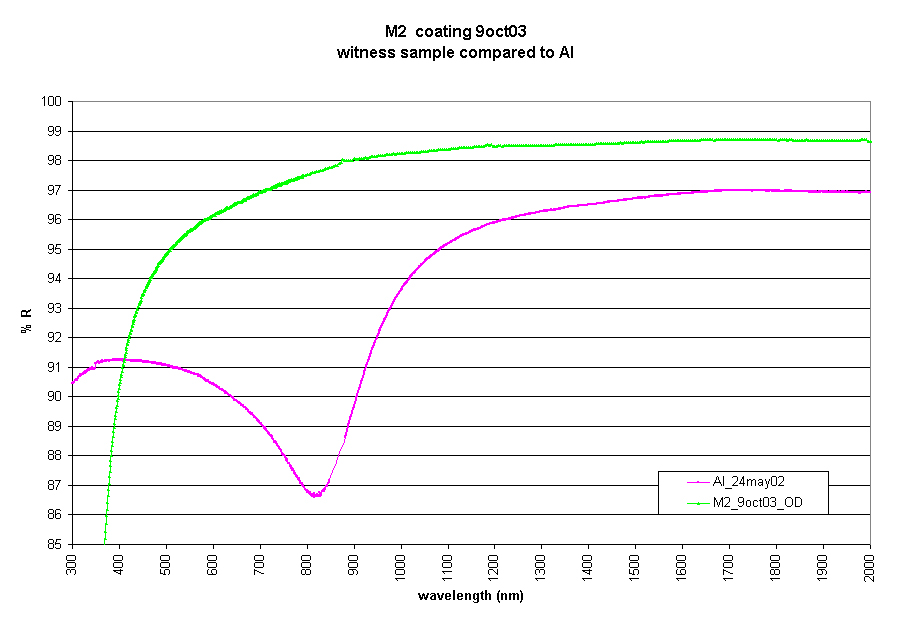

Graph of reflectivity comparing the new silver coating

Graph of reflectivity comparing the new silver coating on M2 (green line) with an aluminum coating (pink line). The vertical axis is the percentage of reflectivity, and the horizontal axis if the wavelength of light expressed in nanometers.

Credit: International Gemini Observatory/NOIRLab/NSF/AURA